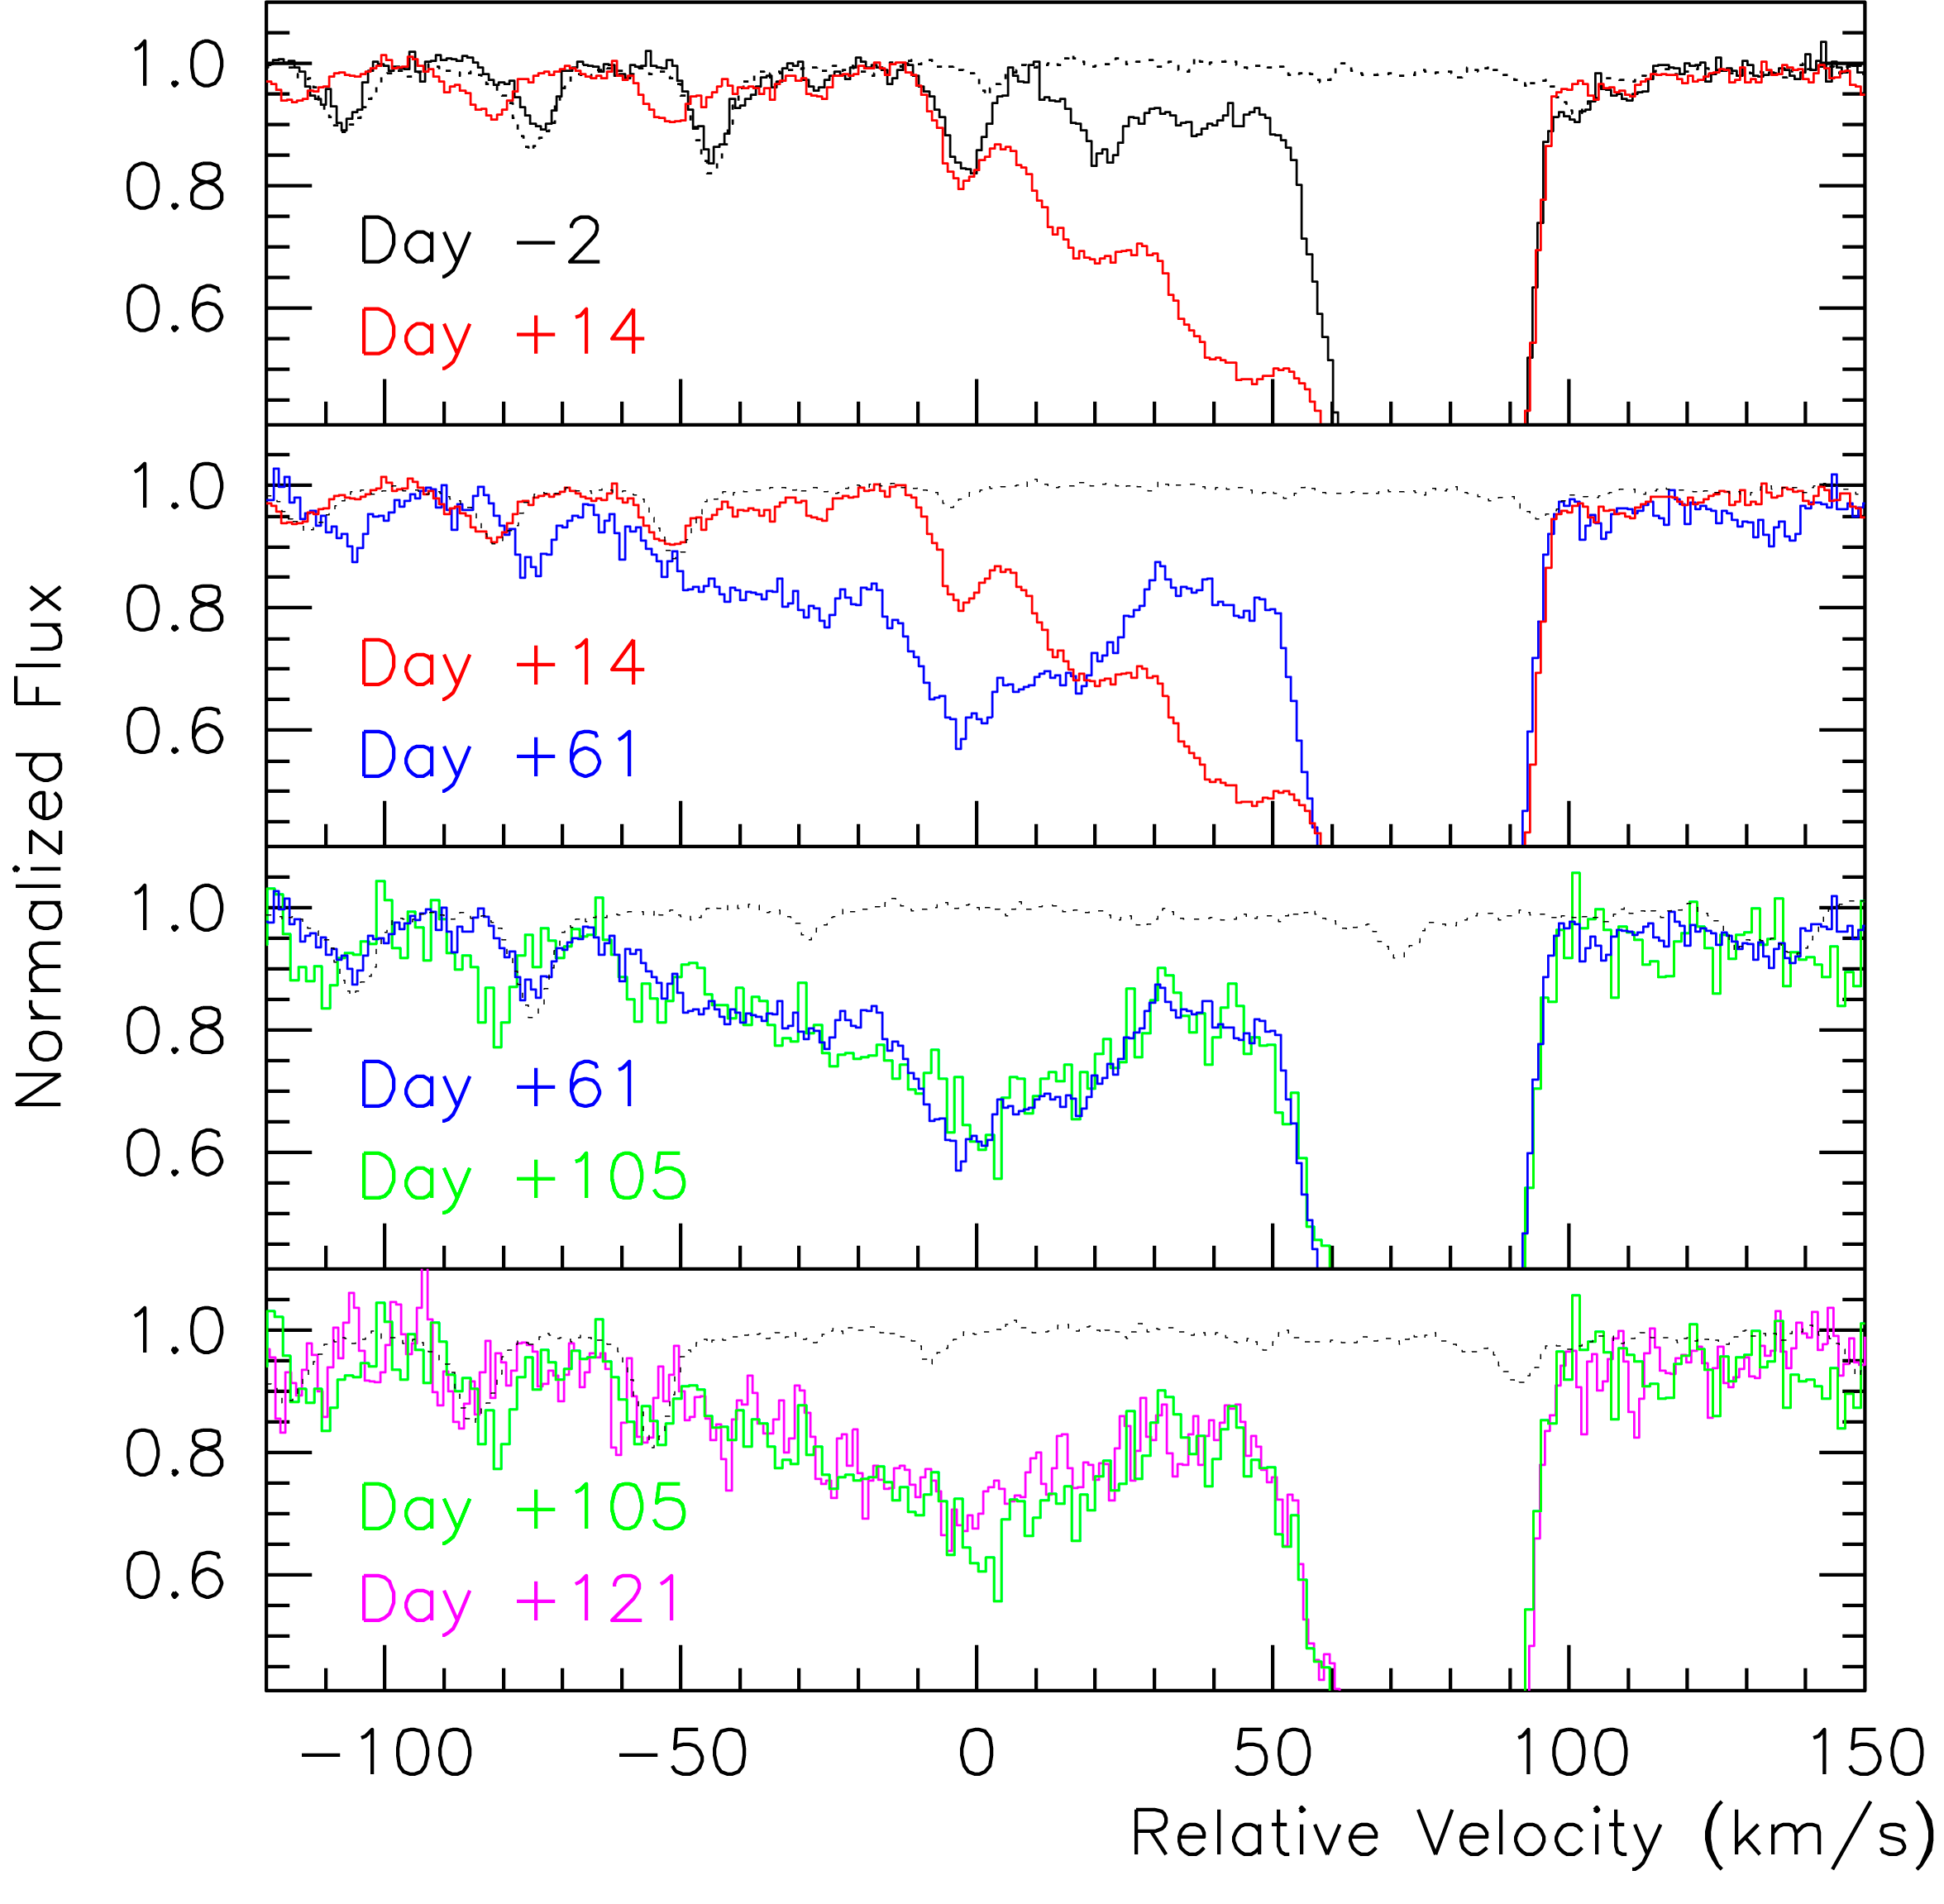

Evolution of SN 2006X spectrum

Evolution of the Sodium line in the spectrum of the supernova SN 2006X as a function of time since the supernova's maximum light in the blue. Four of the spectra were obtained with UVES on ESO's VLT and one with HIRES on the Keck. The spectra are shown with respect to a relative velocity and have been normalised to their continuum. In each panel, the dotted curve traces the atmospheric absorption spectrum.

Credit: ESO